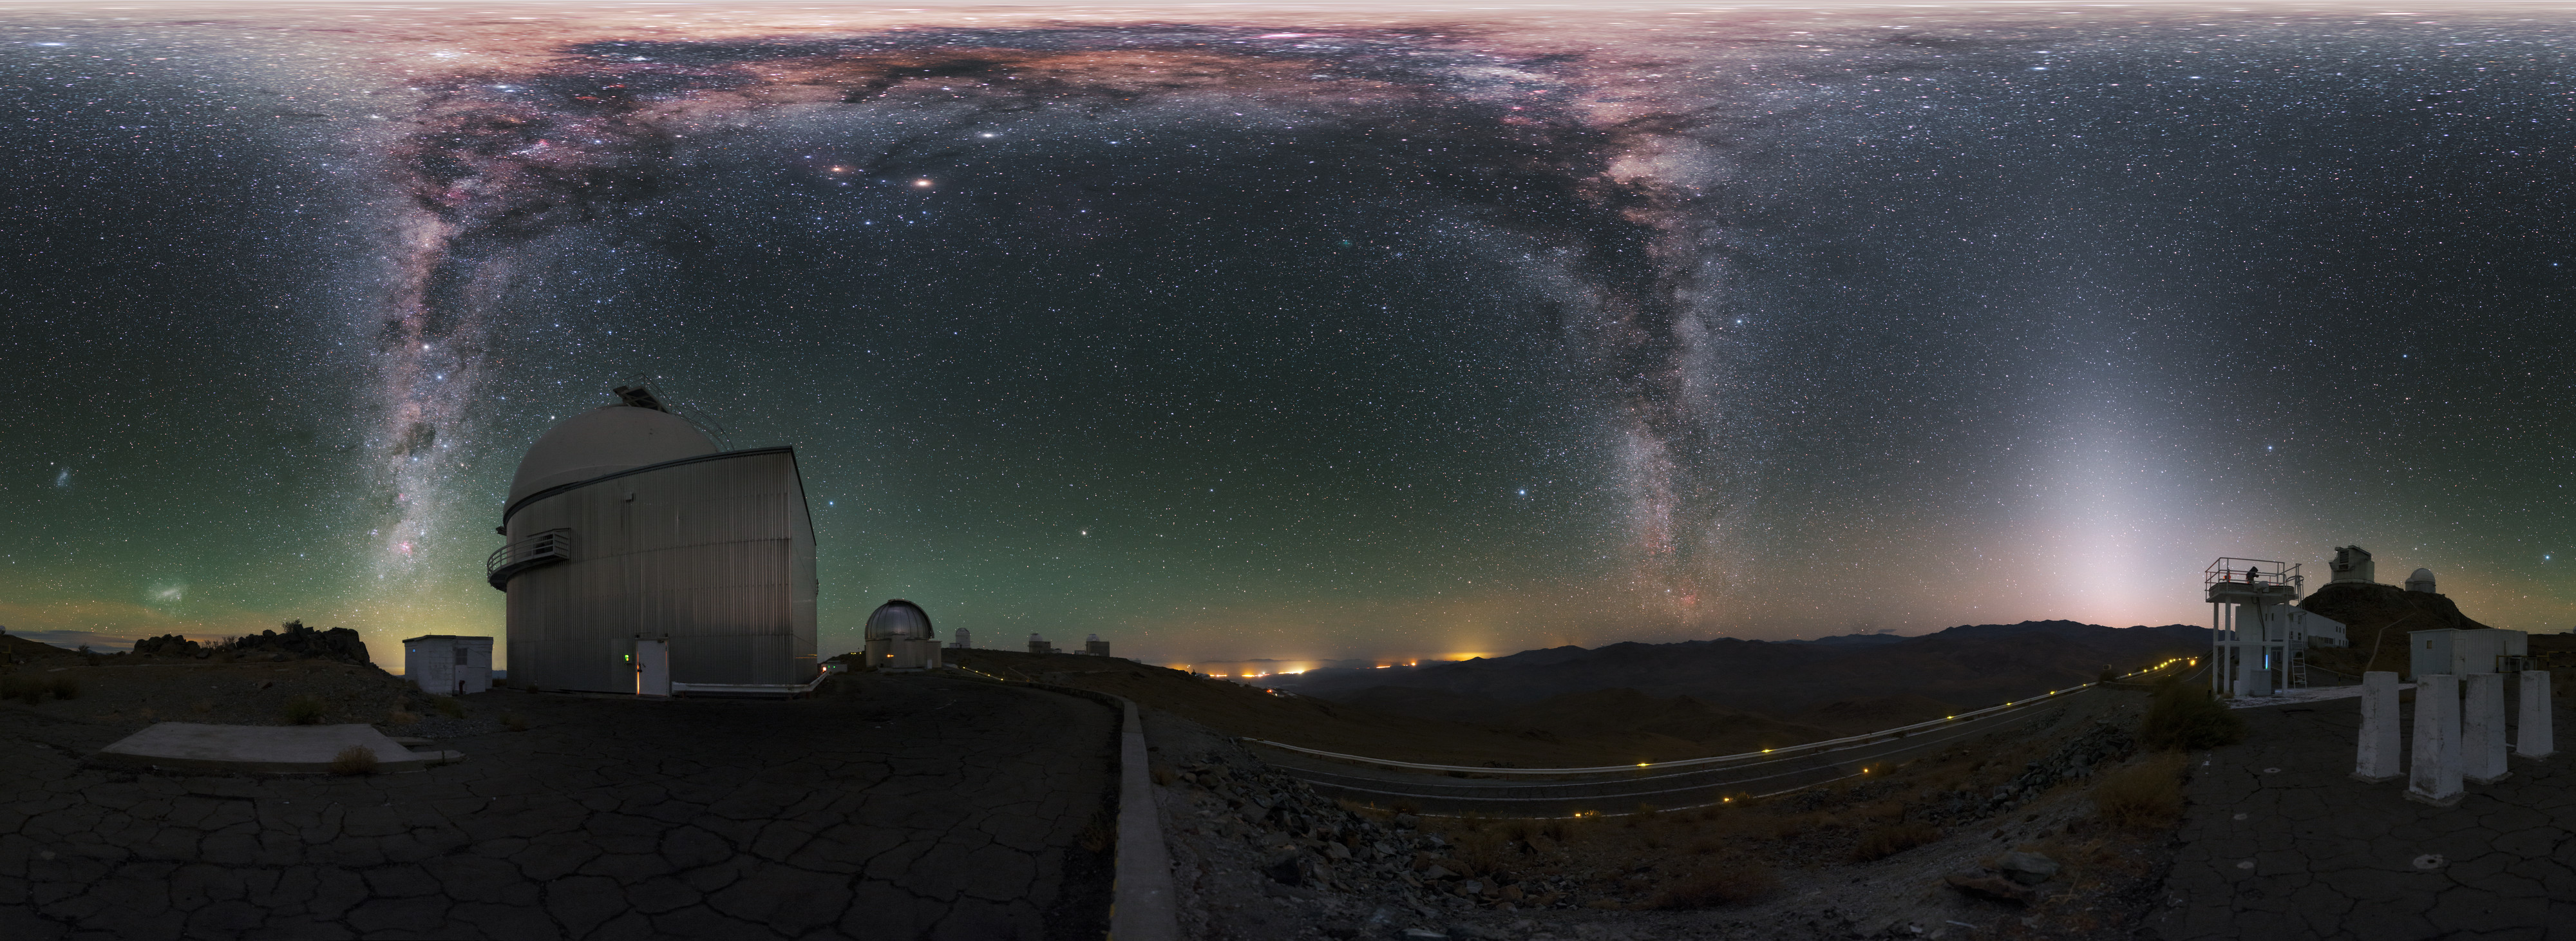

Fullsky image of La Silla

This fulldome image, used for planetarium shows, features some of the many telescopes located on La Silla. The Milky Way galaxy streaks across the upper part of the image.

Credit: P. Horálek/ESO